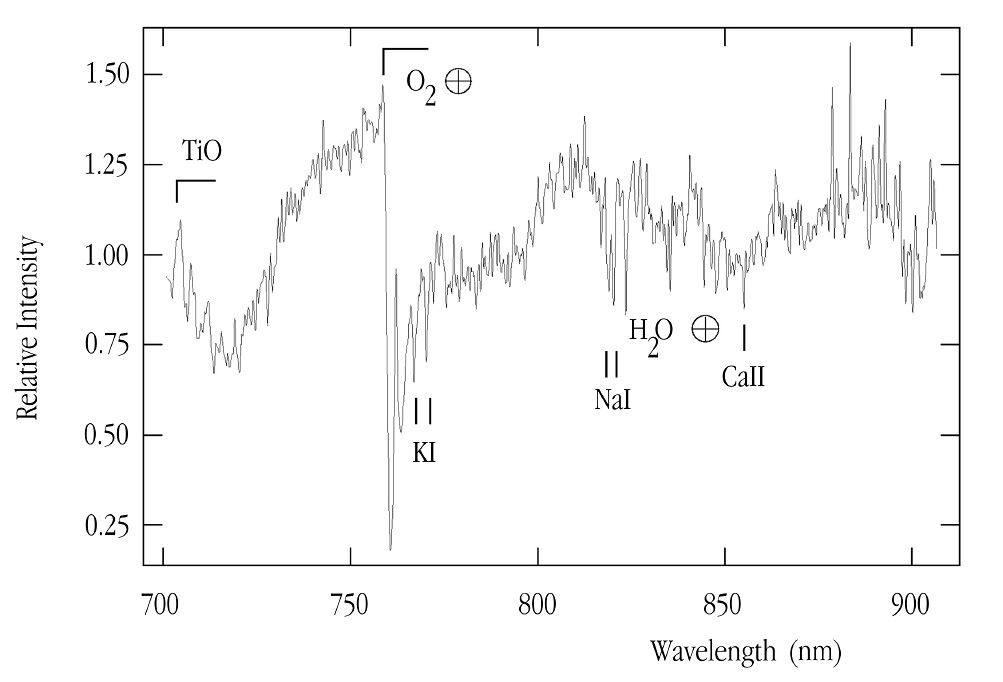

The first MACHO spectrum

Composite spectrum of the two very close objects seen on the HST image (ESO Press Photo eso0140). It is based on four 1500-second exposures that were obtained with the FORS2 multi-mode instrument at the 8.2-m VLT KUEYEN telescope on February 2, 2001. The presence of certain metal and alkali resonance lines, in particular of sodium (Na), is typical of a cool stellar object. Telluric molecular bands (from the Earth's atmosphere) are indicated with an earth-symbol.

Credit: ESO